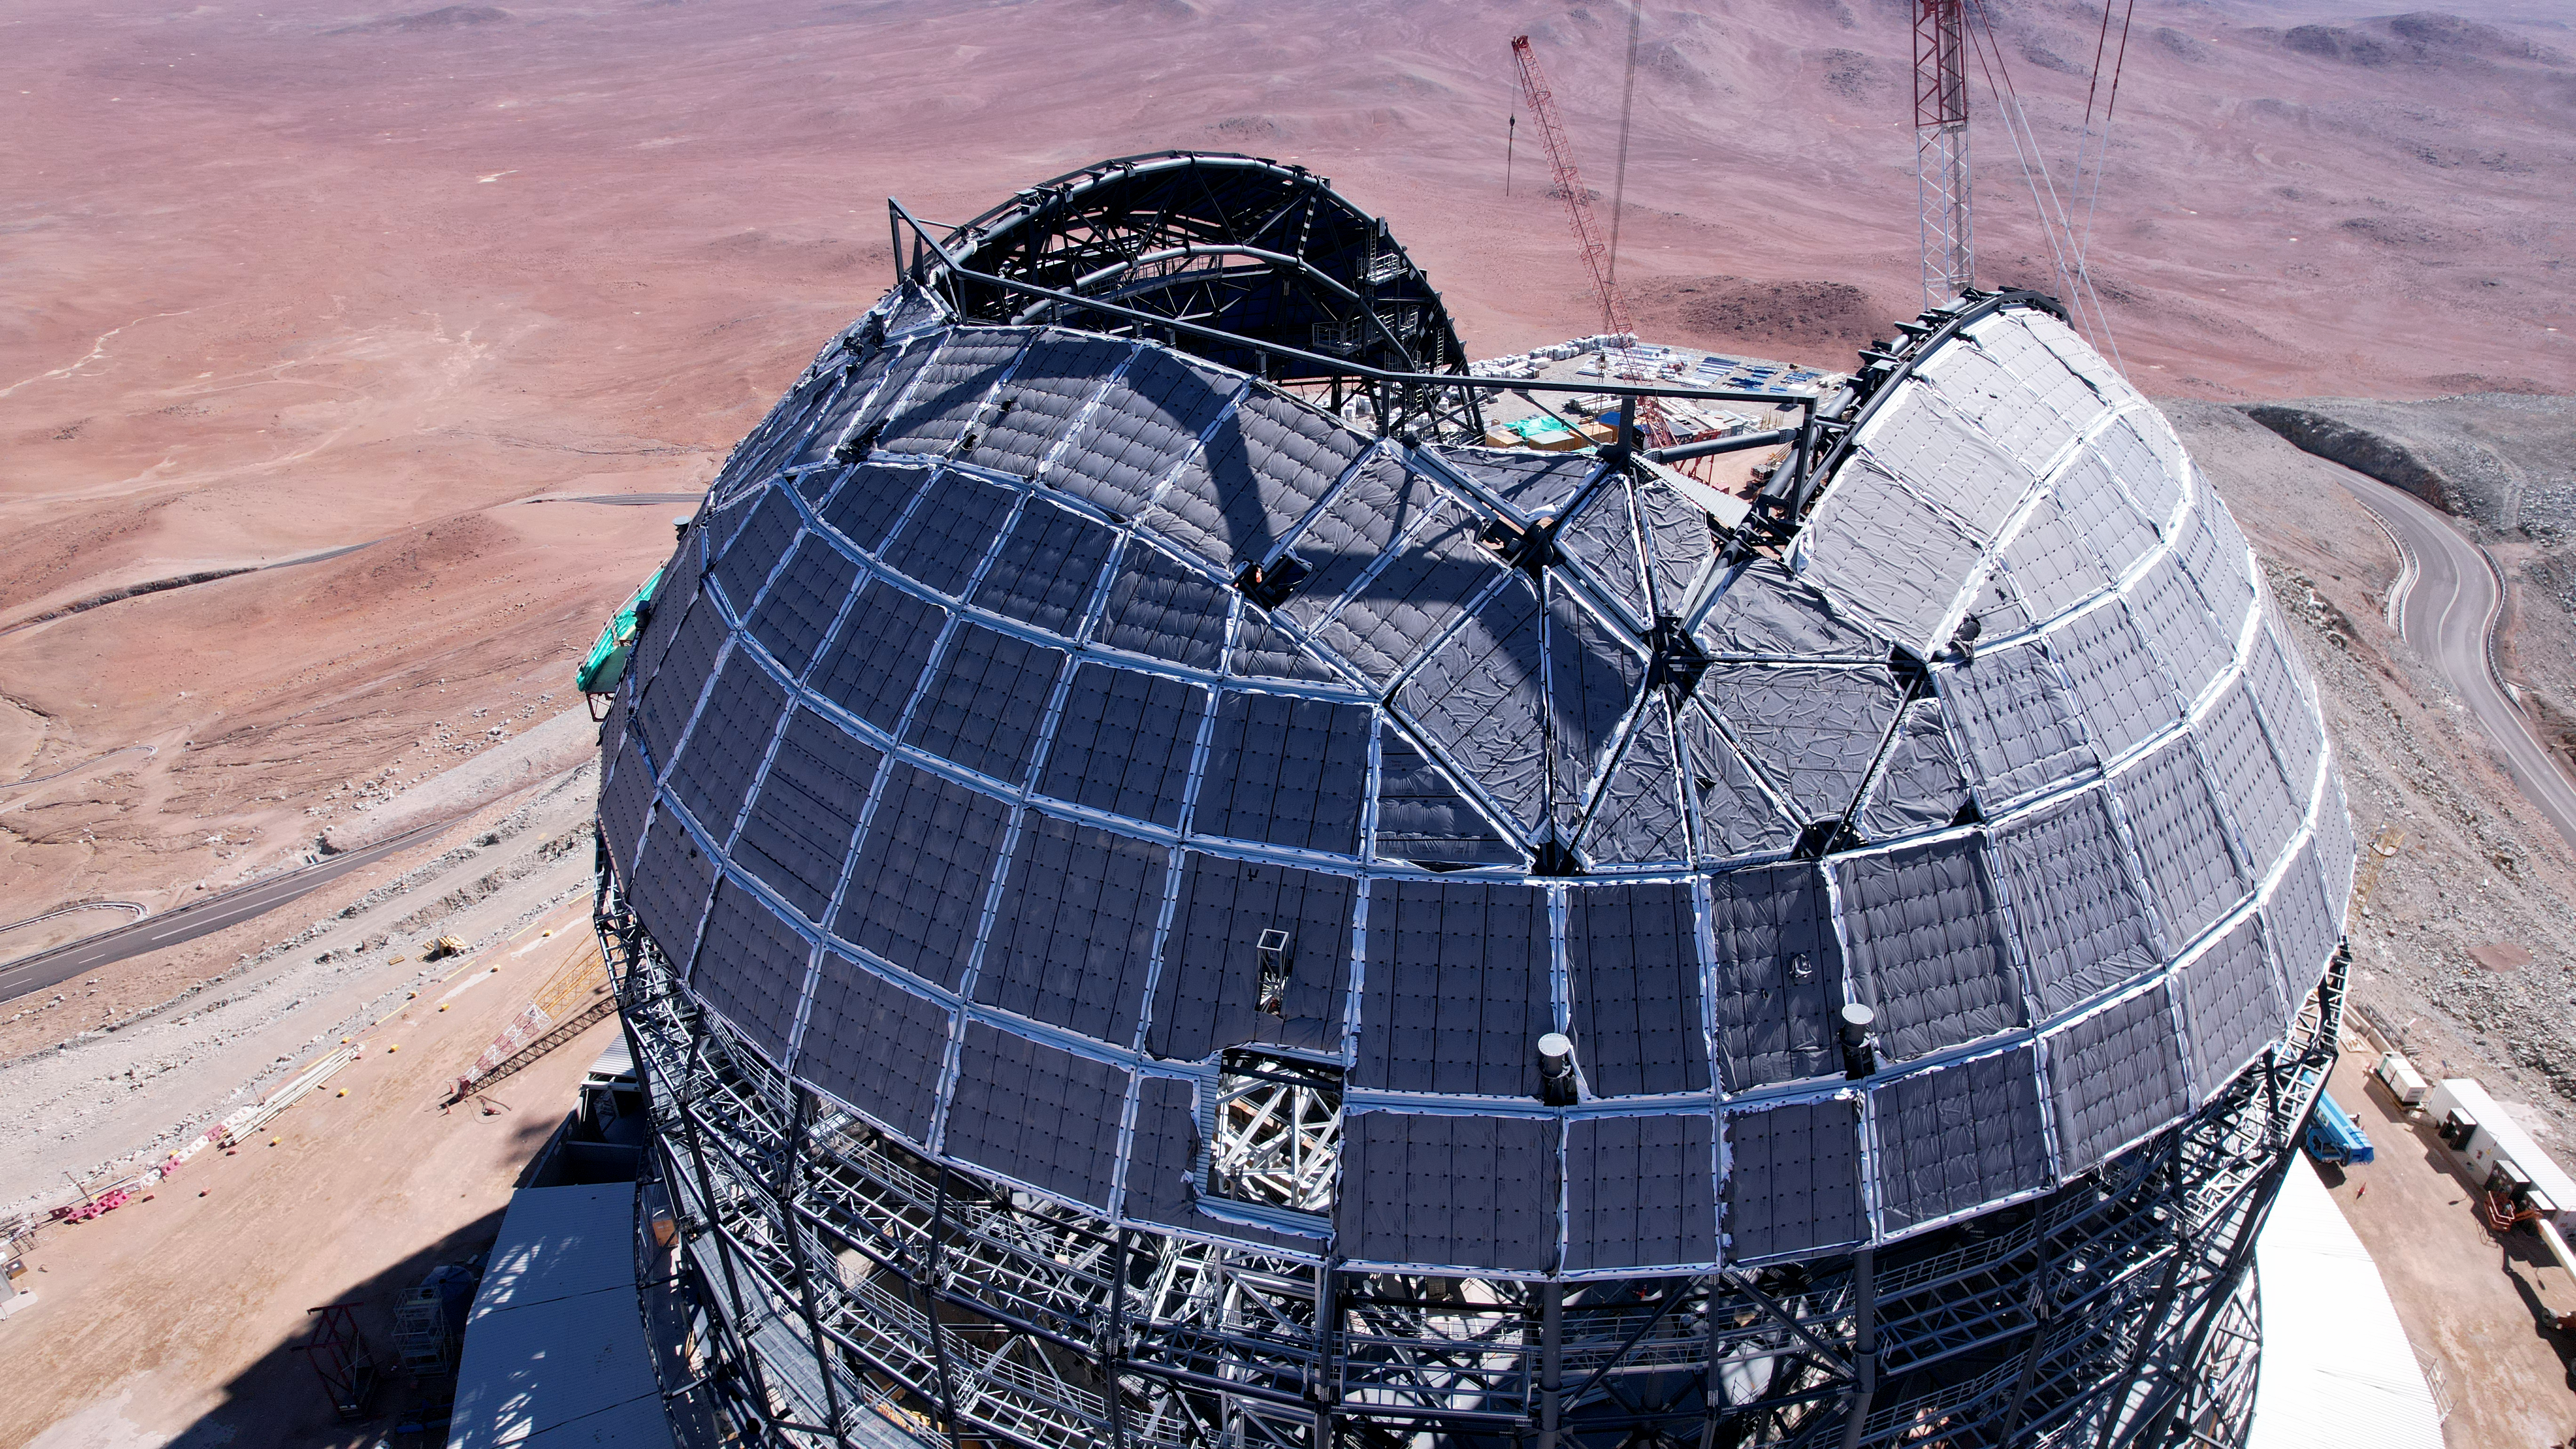

Drone image of the ELT dome construction

This drone image from June 2024 shows a close up of ESO's Extremely Large Telescope (ELT) dome, located on Cerro Armazones in the Atacama Desert, Chile. The segment missing from the dome will eventually be filled by enourmous sliding doors, which will protect the ELT during the day, and reveal it to the Universe at night. The ELT is expected to see first light later this decade.

Credit: ESO